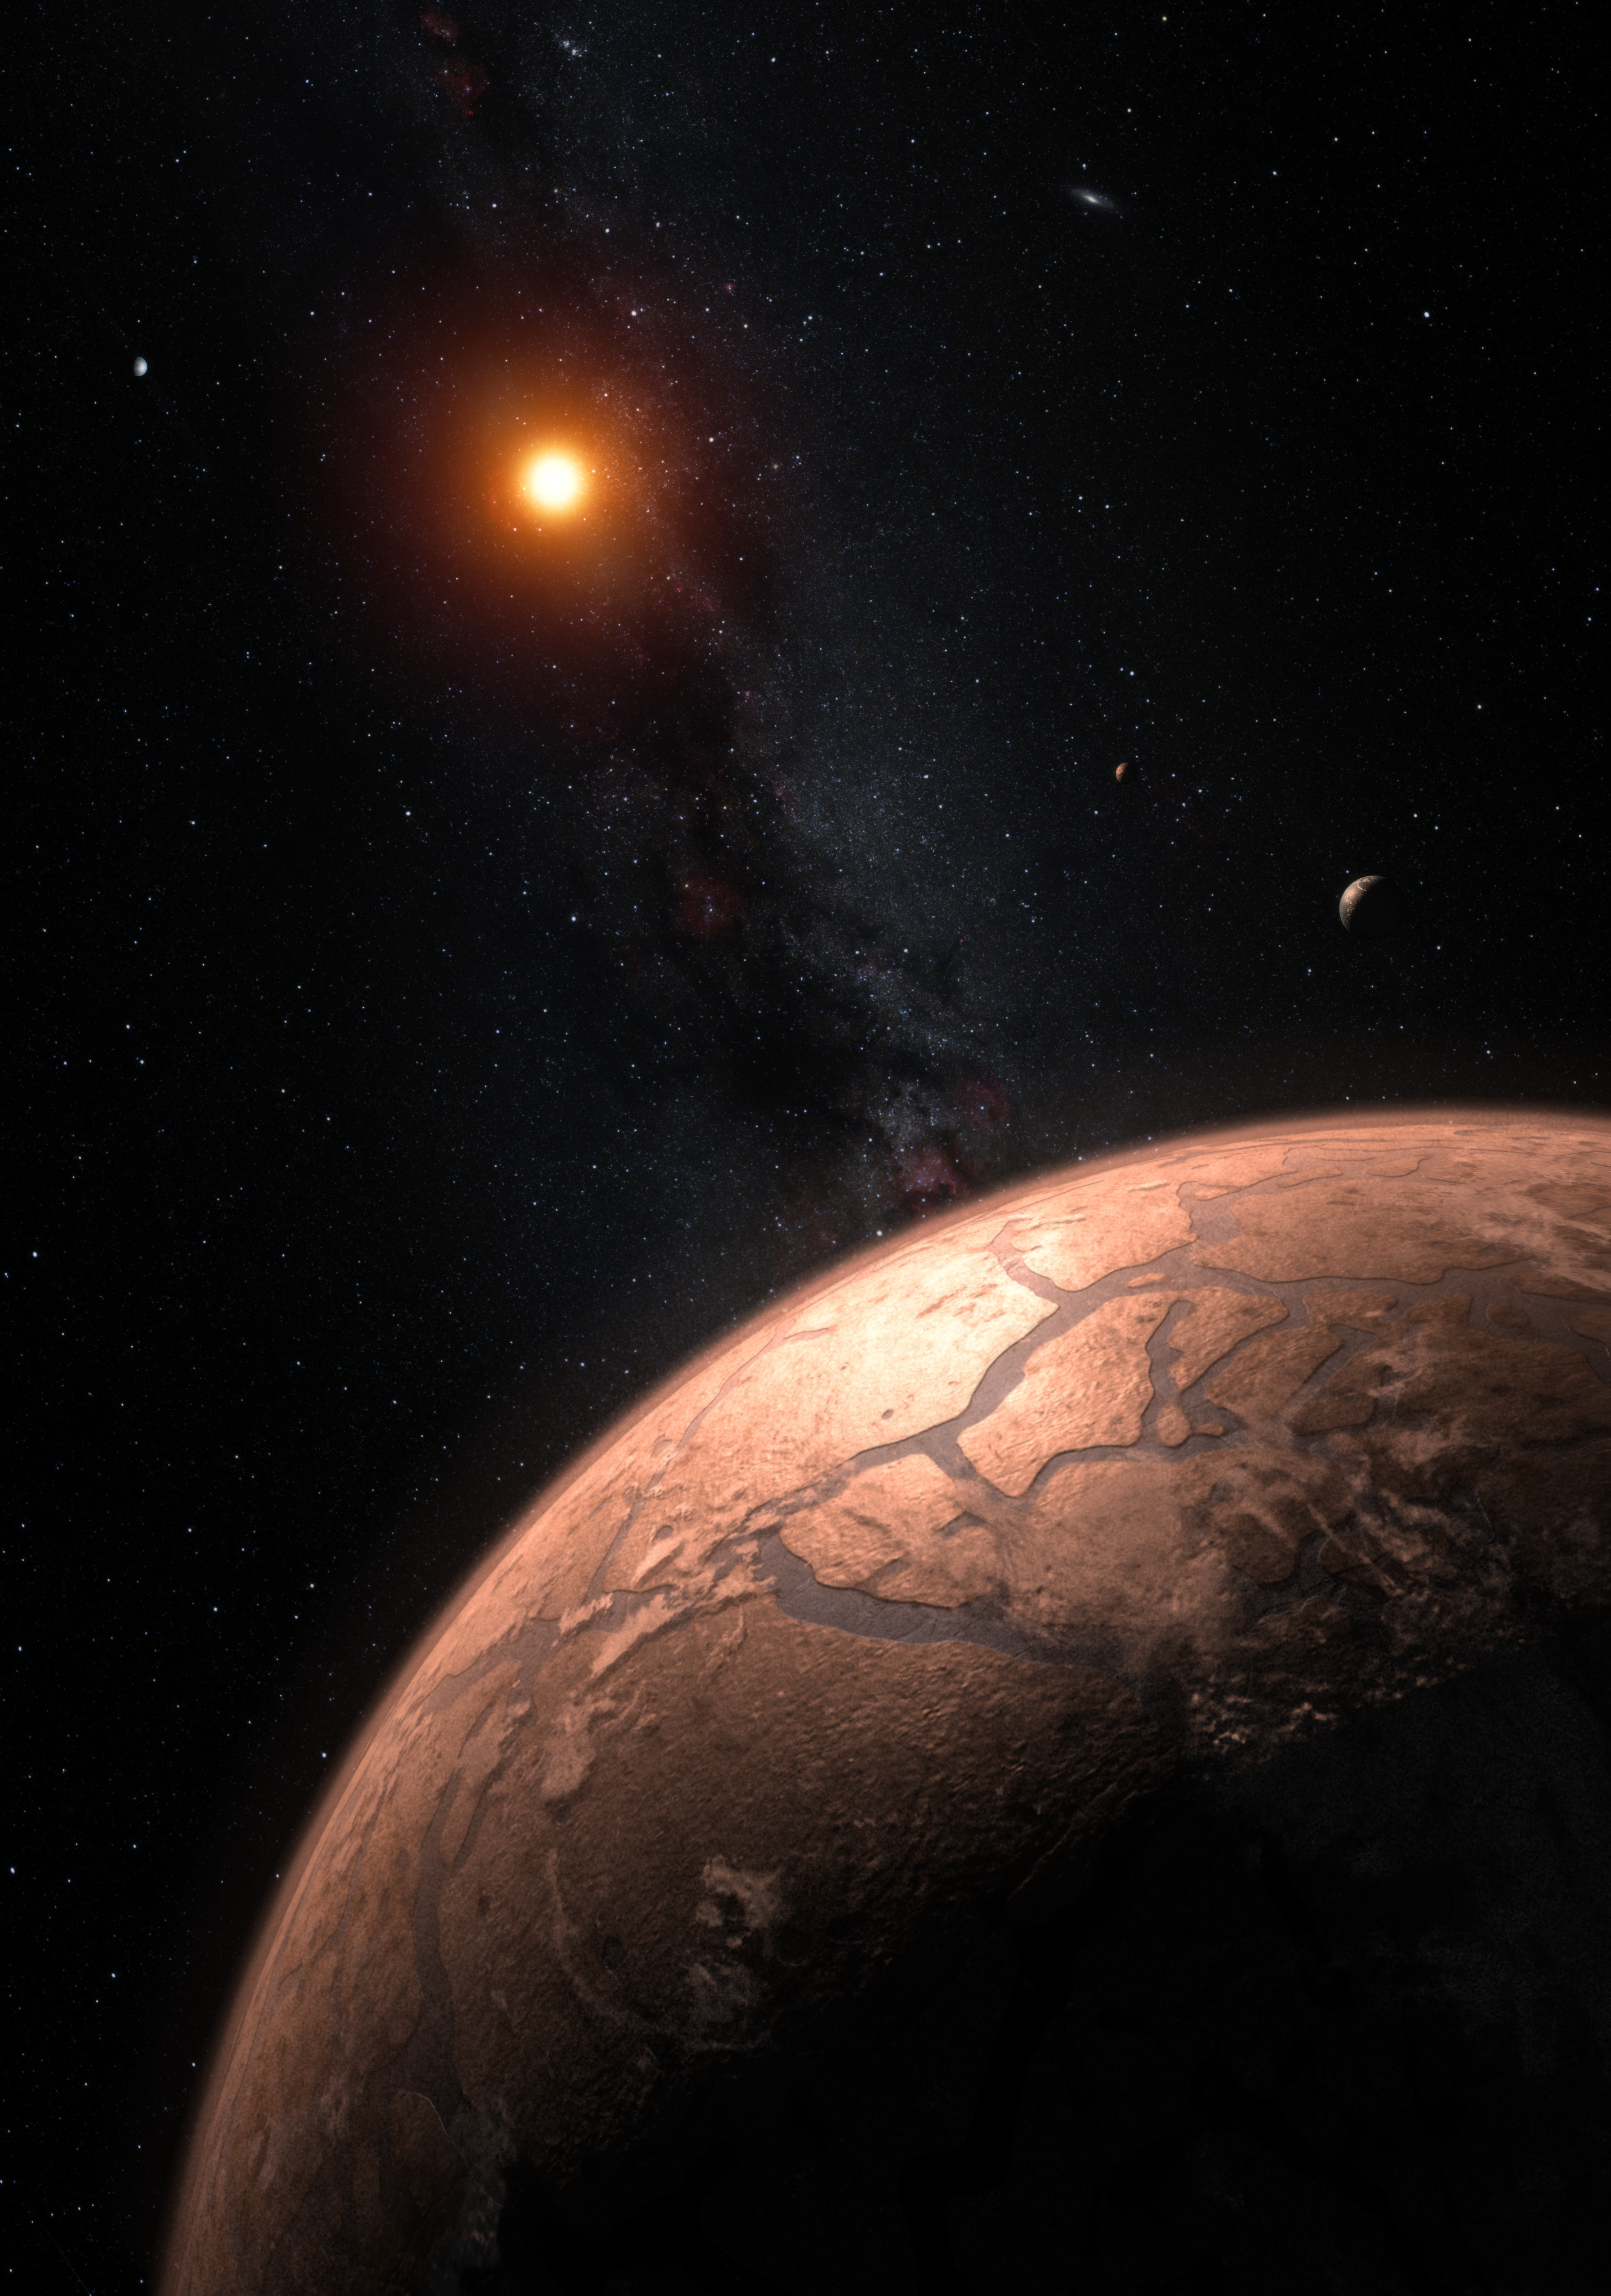

Artist’s impressions of the TRAPPIST-1 planetary system

This artist’s impression shows several of the planets orbiting the ultra-cool red dwarf star TRAPPIST-1. New observations, when combined with very sophisticated analysis, have now yielded good estimates of the densities of all seven of the Earth-sized planets and suggest that they are rich in volatile materials, probably water.

Credit: ESO/M. Kornmesser